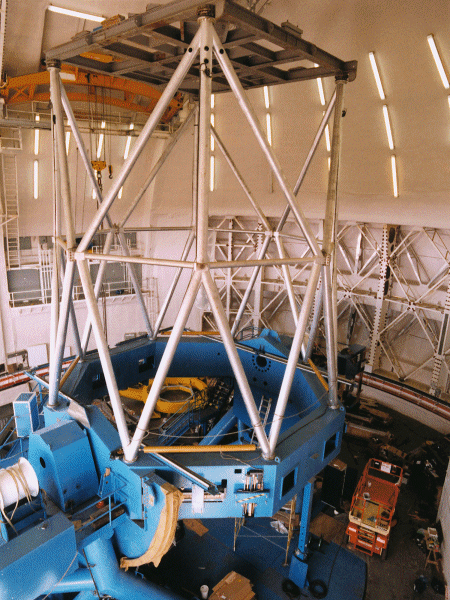

Continuing installation of the northern telescope structure. May 27, 1998

Credit: International Gemini Observatory/AURA